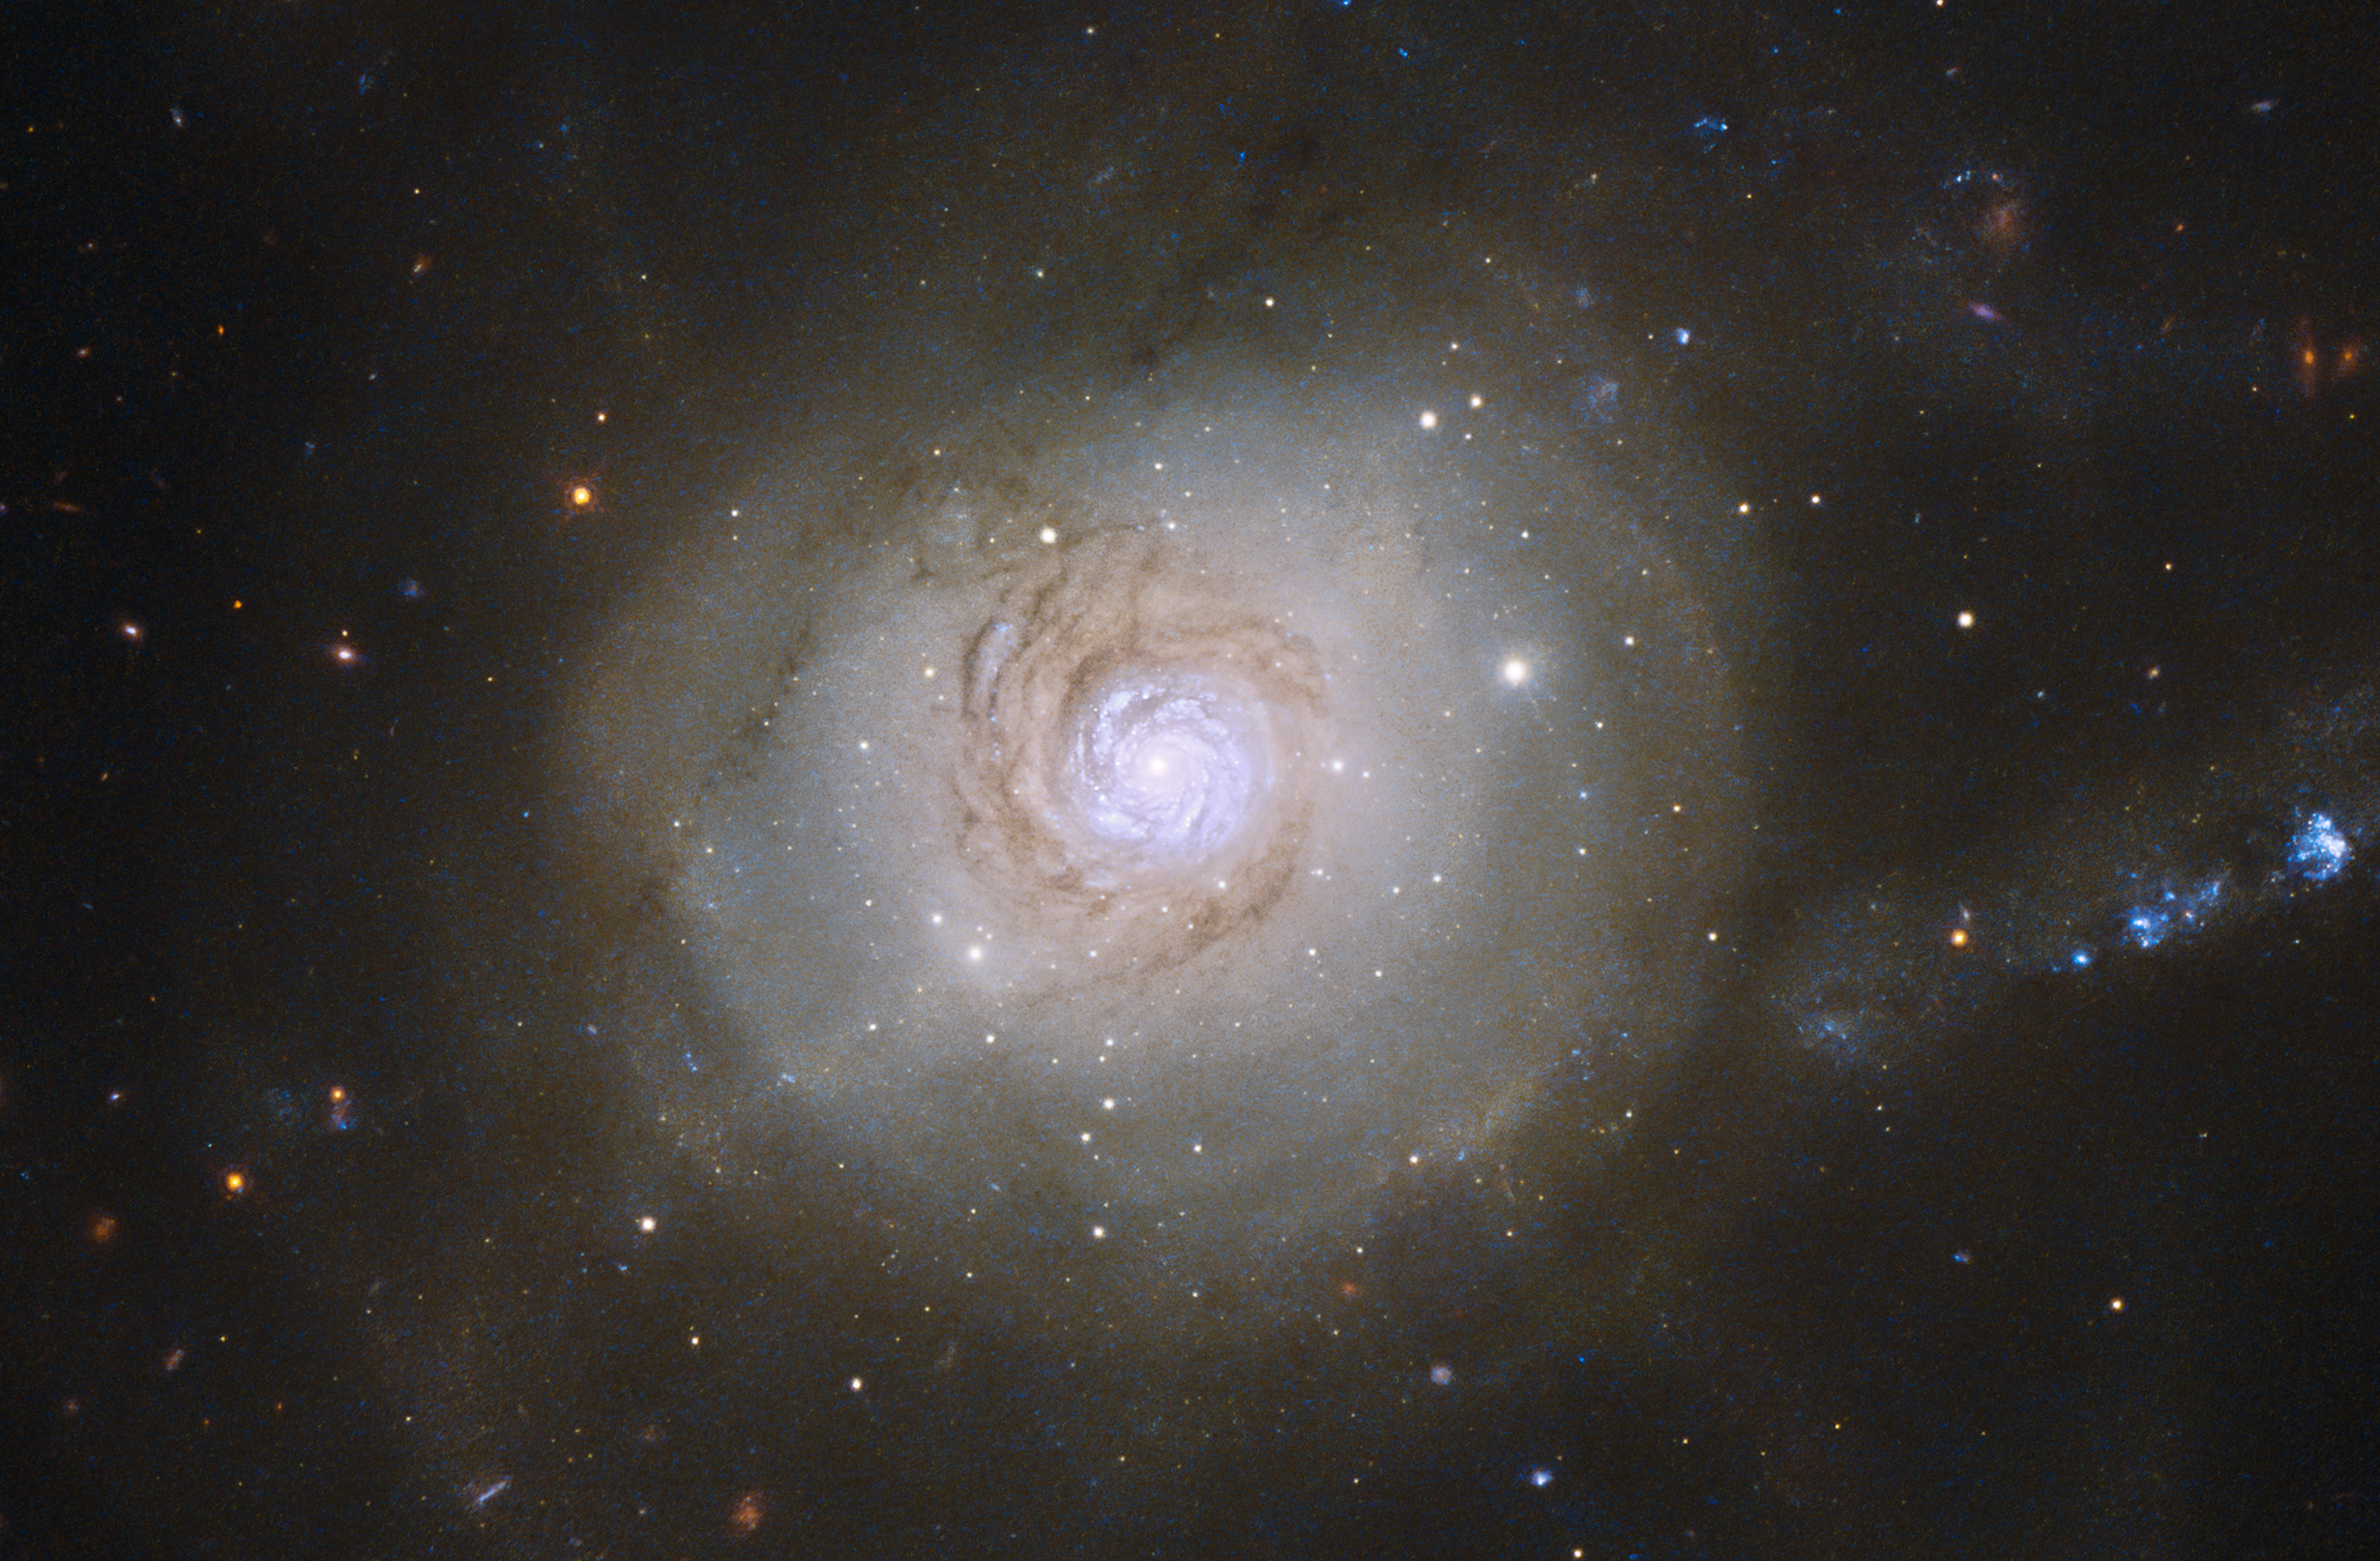

Hubble image of NGC 7252

The stunning Atoms for Peace galaxy was given its nickname due to its superficial resemblance to an atomic nucleus, surrounded by the loops of orbiting electrons. “Atoms for Peace” was the title of a speech given by President Eisenhower in 1953, in an attempt to rebrand nuclear power as a tool for working toward global peace. Somewhat ironically this galaxy has had anything but a peaceful past — it was formed in a catastrophic merger between two smaller galaxies nearly 1 Gyr ago.

Credit: NASA & ESA, Acknowledgement: Judy Schmidt (Geckzilla)